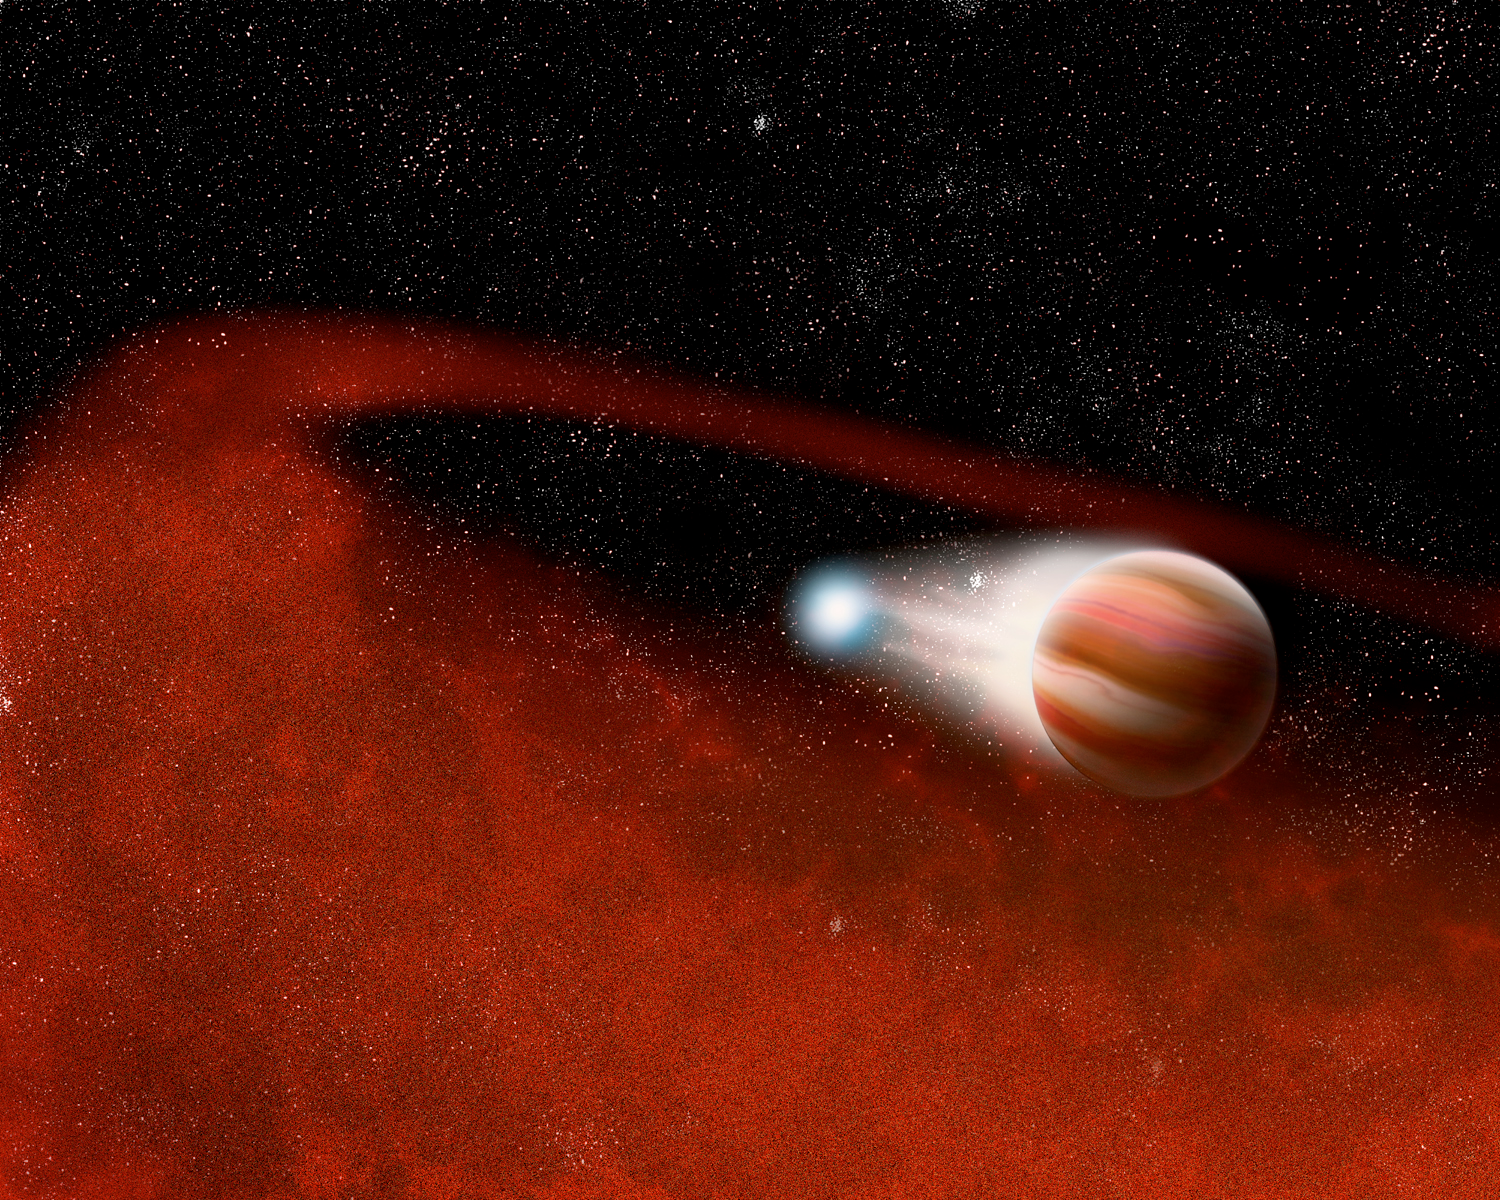

Spitzer Reveals Unexpected Disks Around Interacting Stars

Artist concept of the circumbinary disk.

Credit: P. Marenfeld and NOAO/AURA/NSF